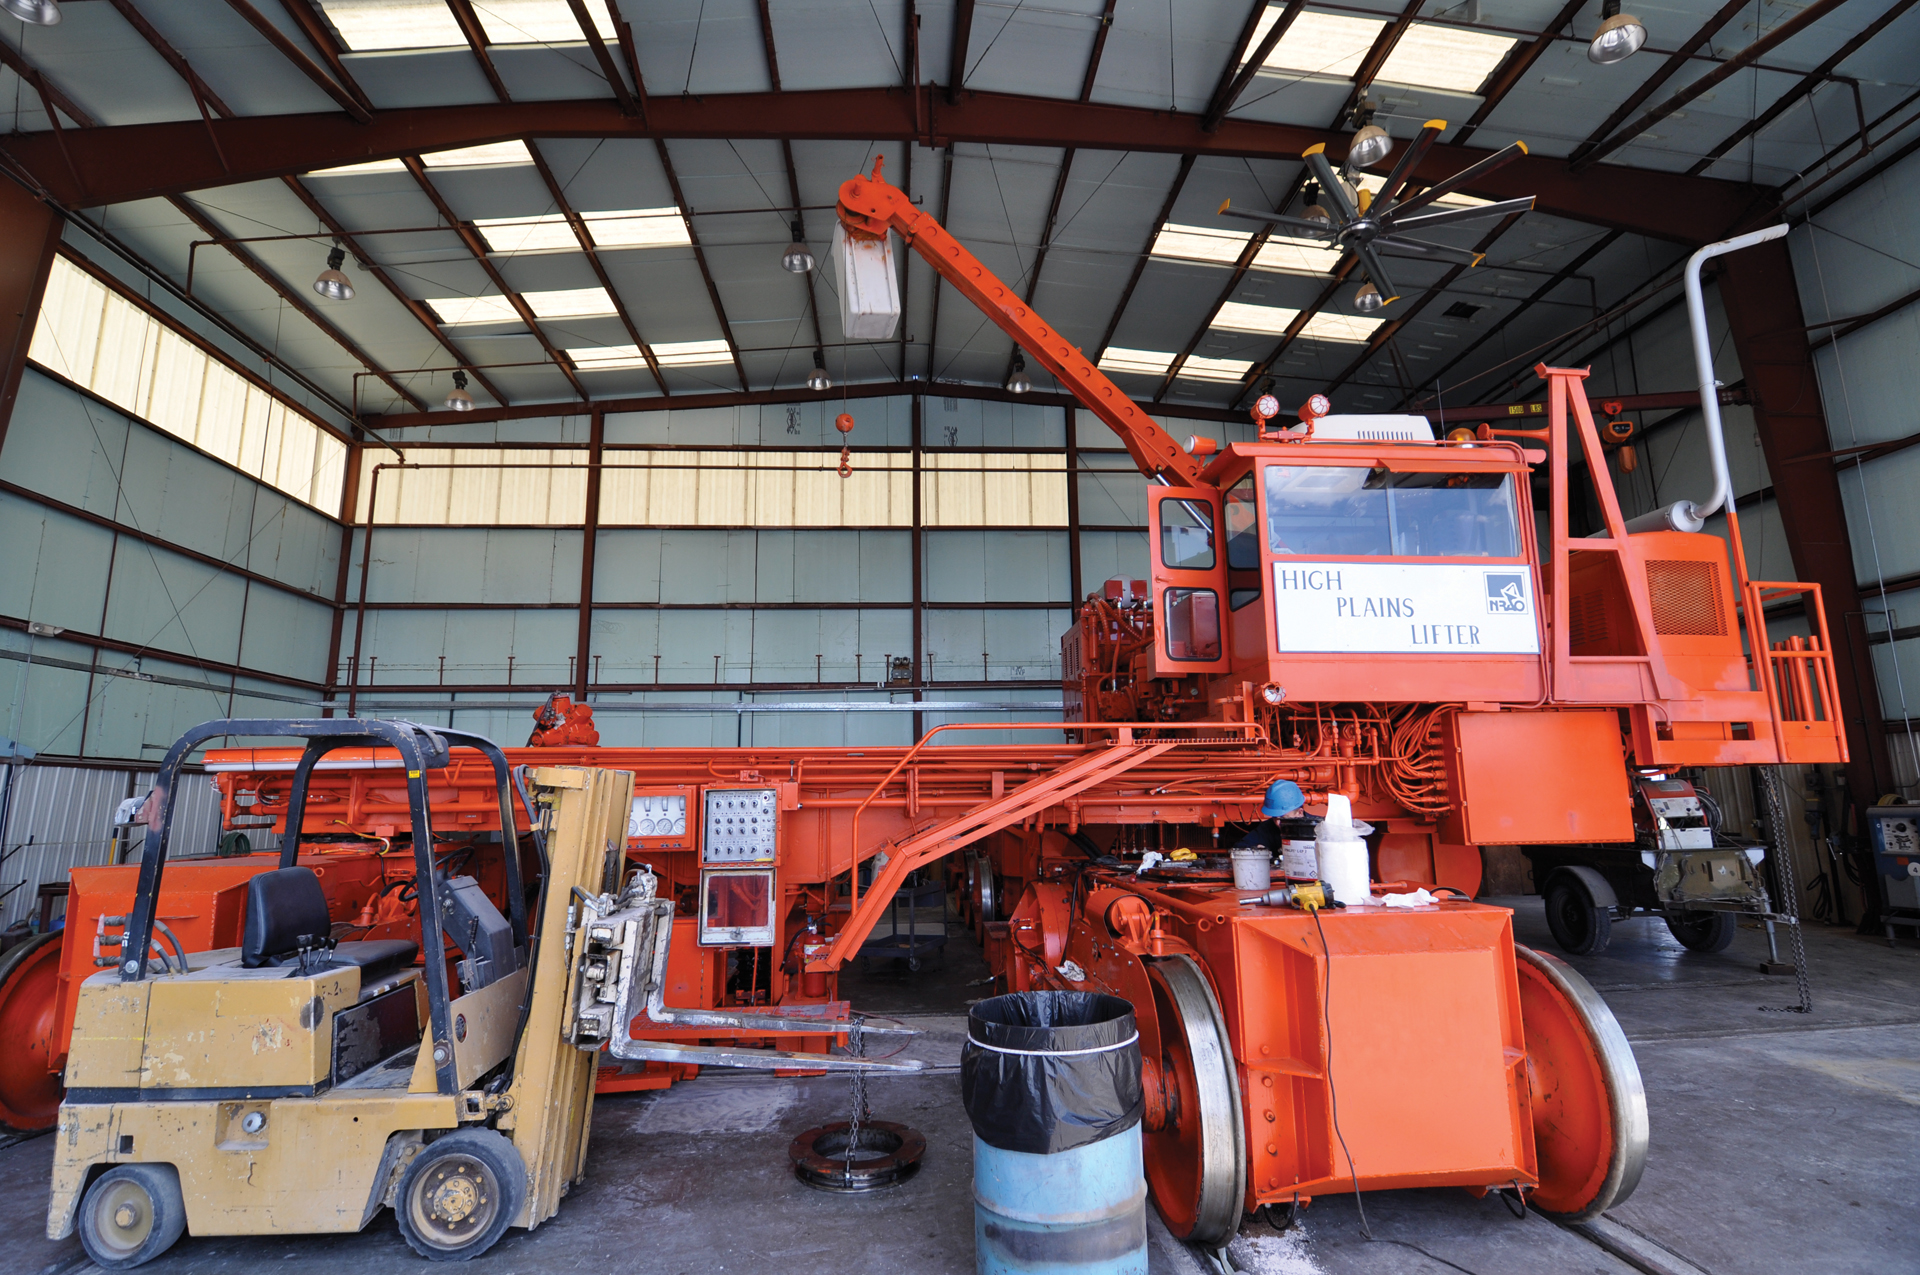

VLA Transporter in its Garage

The "High Plains Lifter" is one of two antenna transporters at the Very Large Array. Their job is to carefully lift and haul the 25-meter dish antennas to and from pads along the Y-shape of the array.

Credit: B. Saxton, NRAO/AUI/NSF